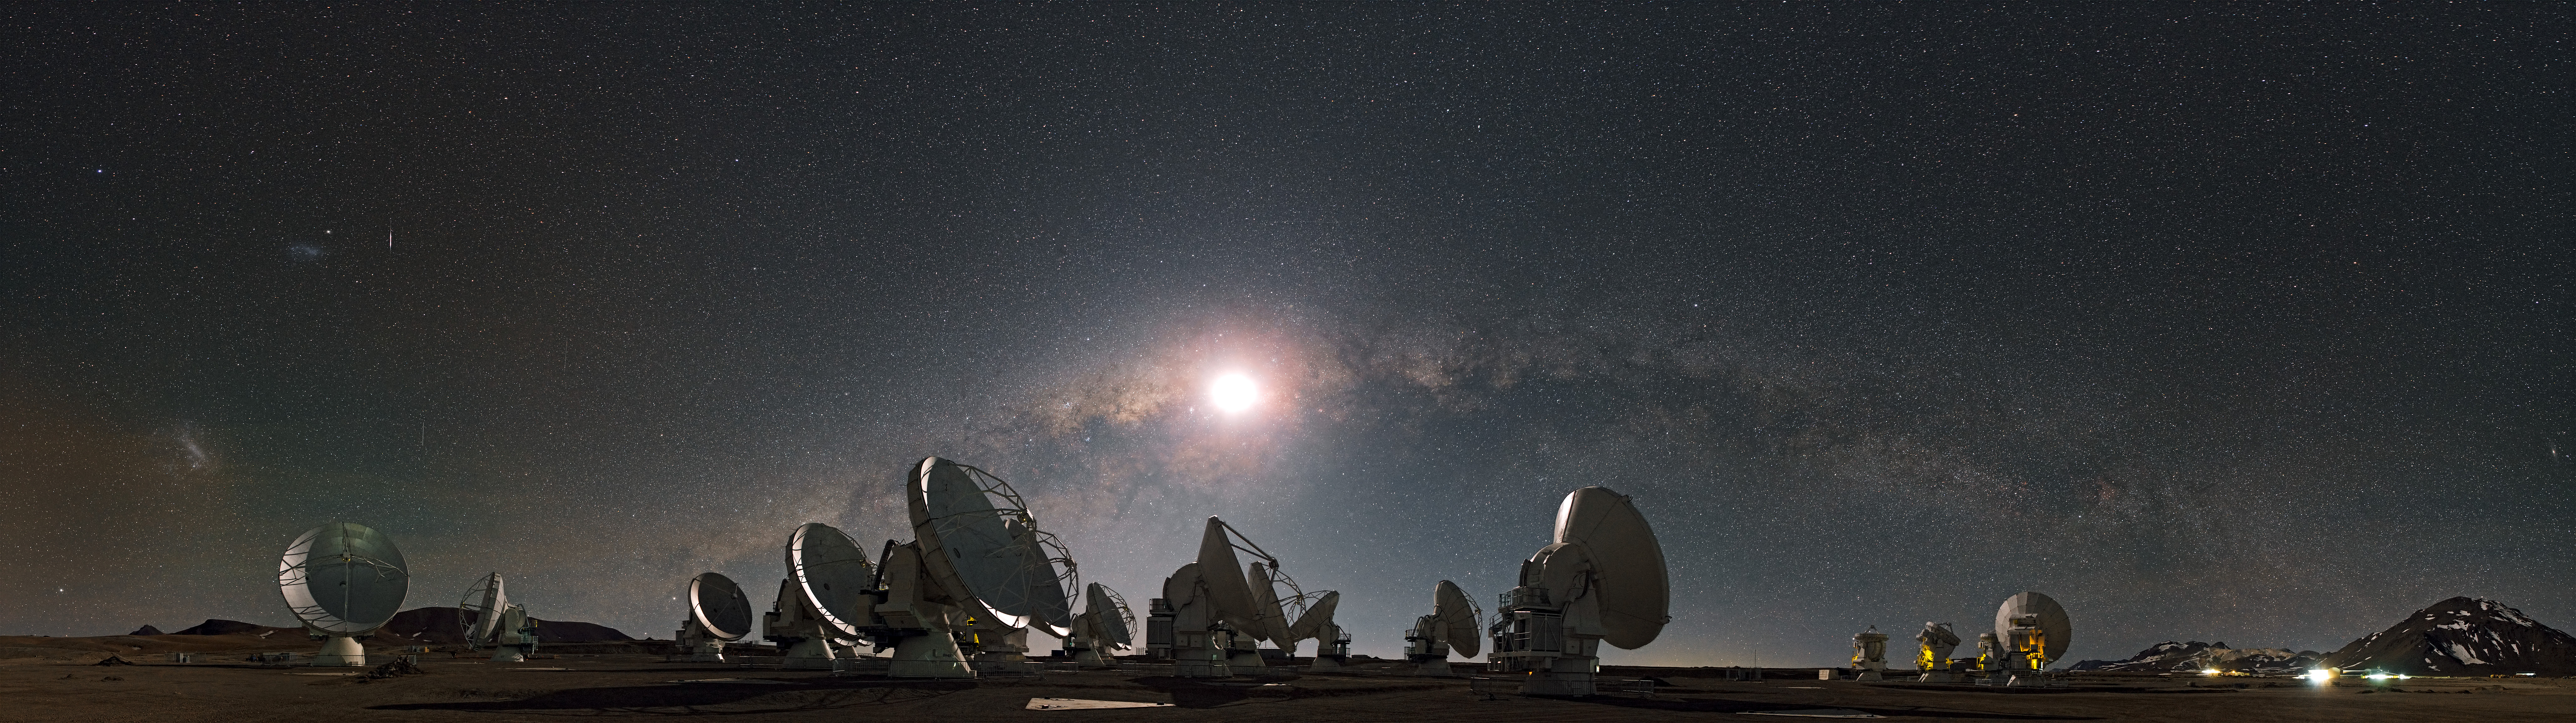

The moon and the arc of the Milky Way

European Southern Observatory (ESO) Photo Ambassador Stéphane Guisard captured this astounding panorama from the site of ALMA, in the Chilean Andes. The 5000-meter-high and extremely dry Chajnantor plateau offers the perfect place for this state-of-the-art telescope, which studies the Universe in millimeter- and submillimeter-wavelength light.

Credit: S. Guisard (ESO)